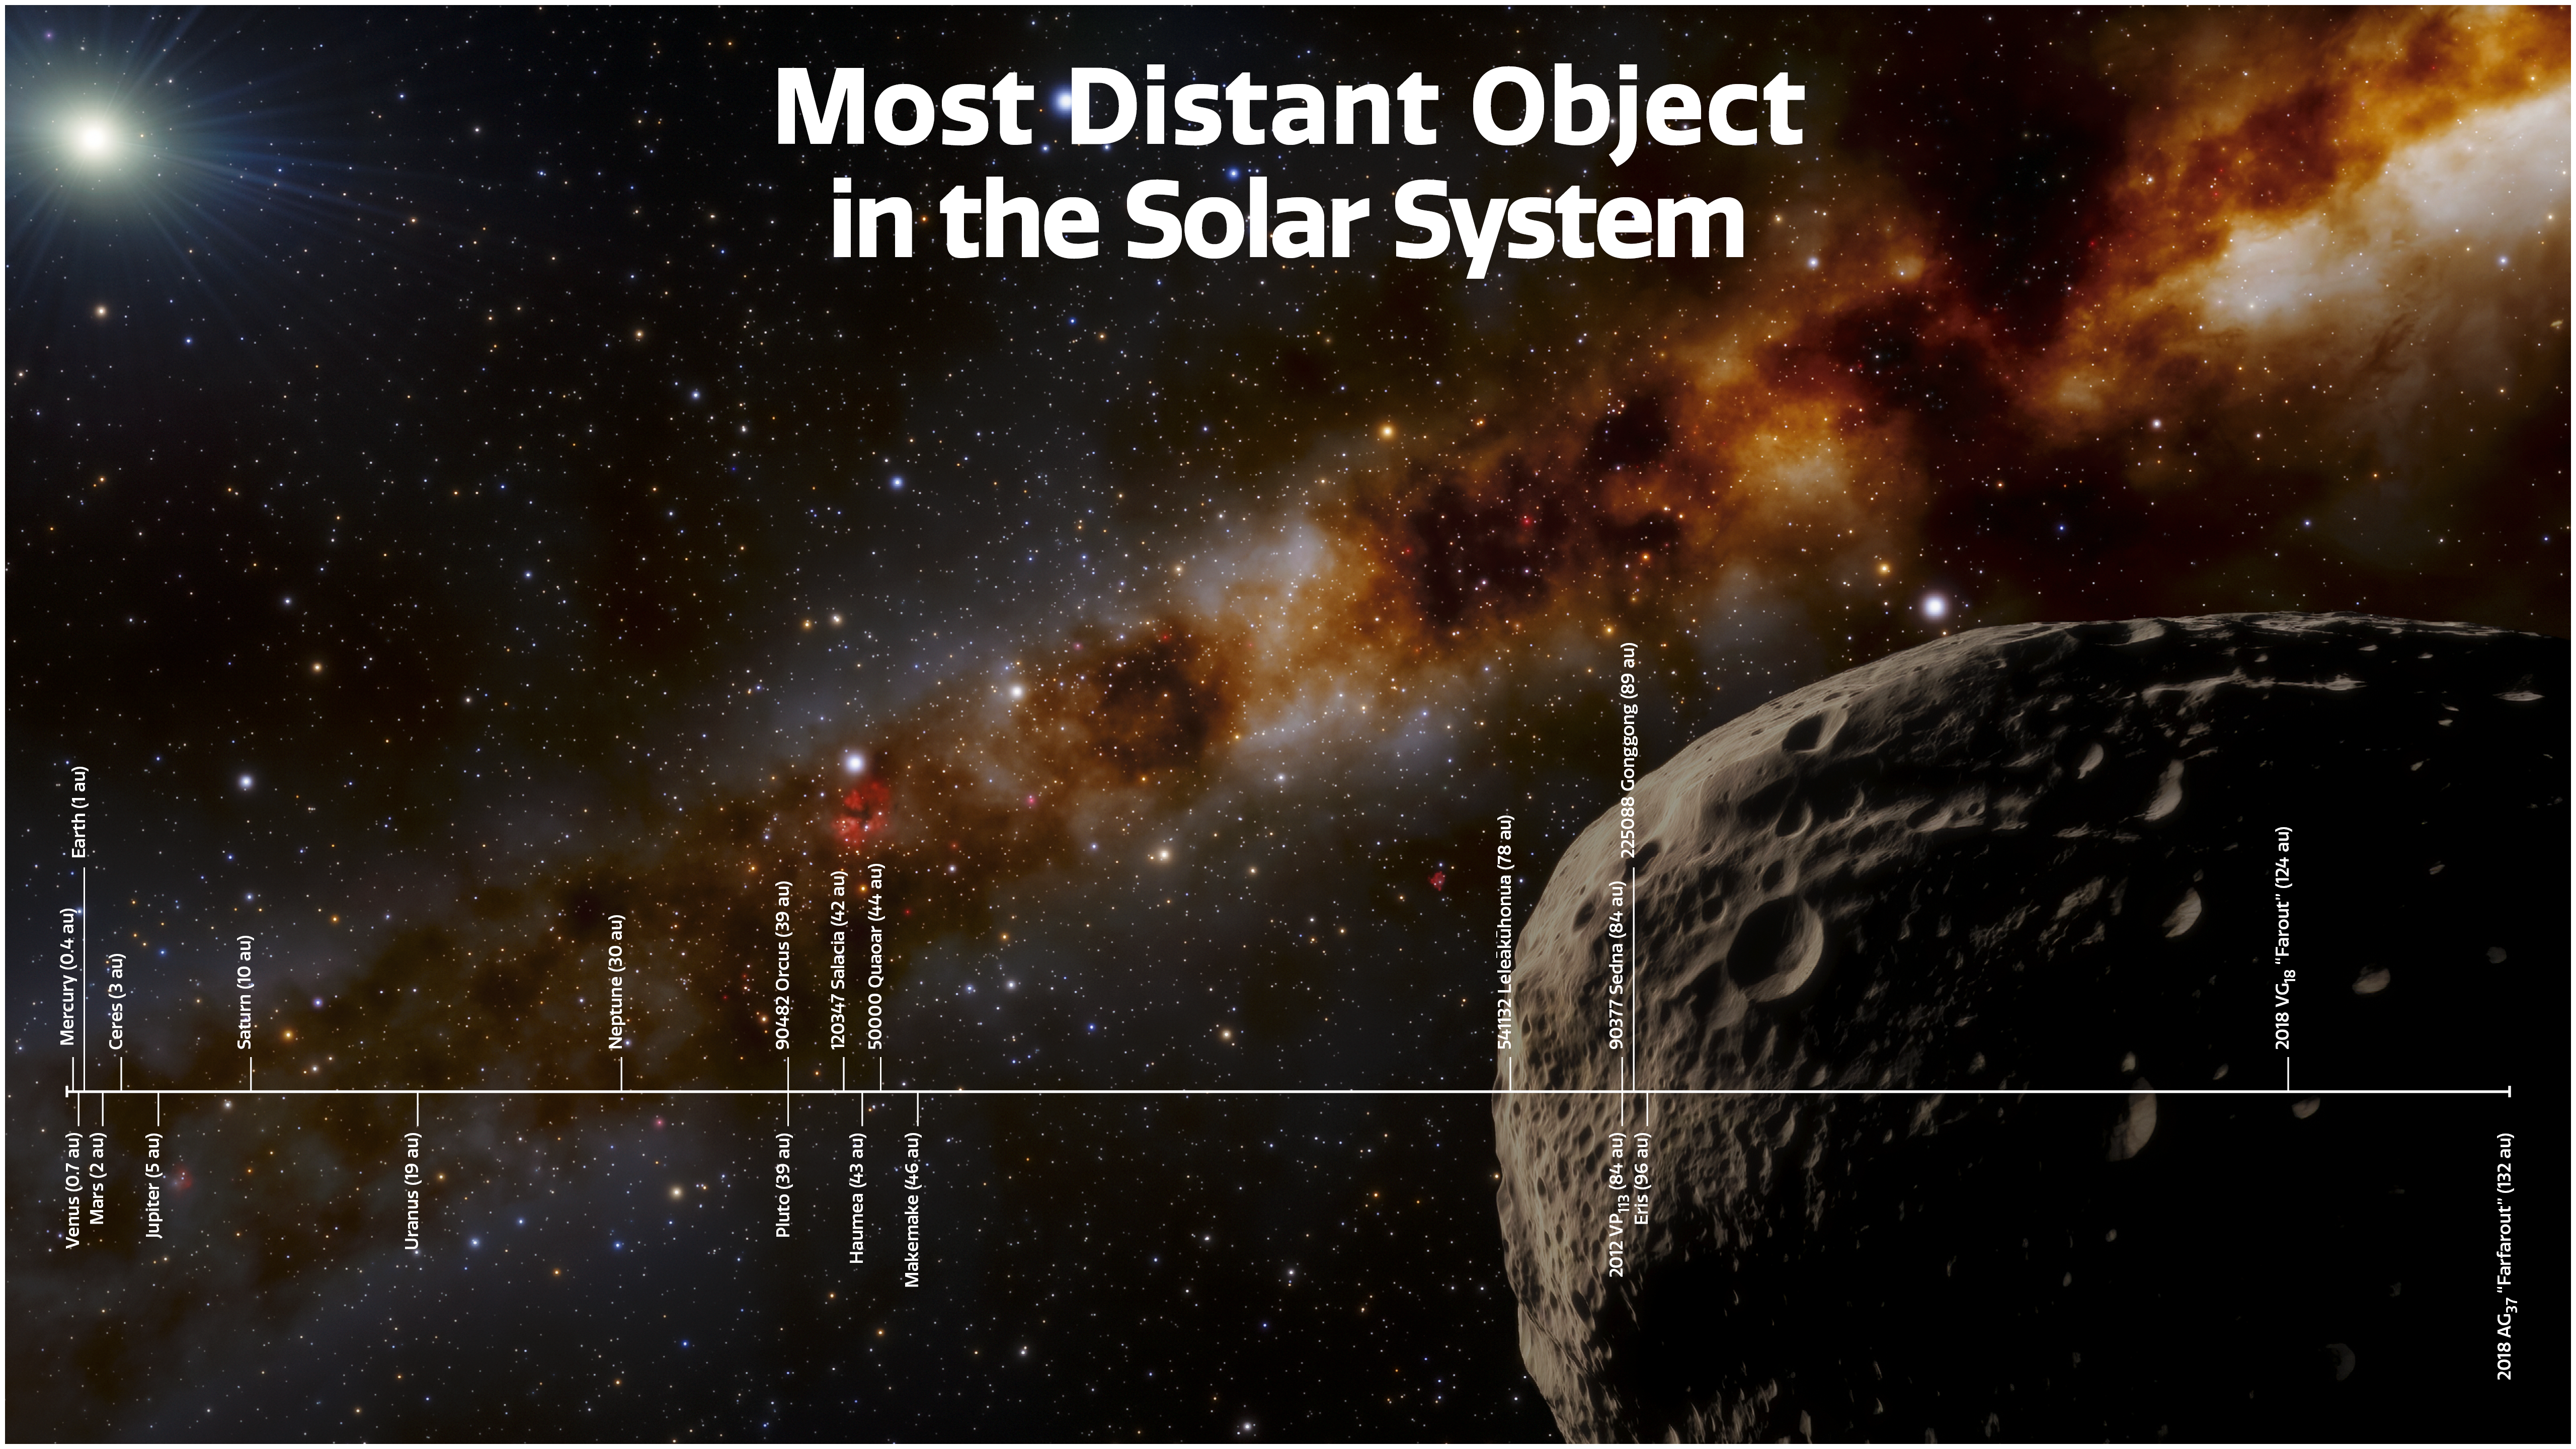

Distances of Objects in Our Solar System

This illustration depicts the most distant object yet found in our Solar System, nicknamed “Farfarout,” in the lower right. Along the bottom, various Solar System objects are plotted according to their distance from the Sun, with the planets and closest dwarf planet (Ceres) appearing at the far left and the most distant Solar System objects known, including Farfarout, on the far right. Their distances are provided in astronomical units (au), with 1 au equal to Earth’s average distance from the Sun.

Credit: NOIRLab/NSF/AURA/J. da Silva (Spaceengine)